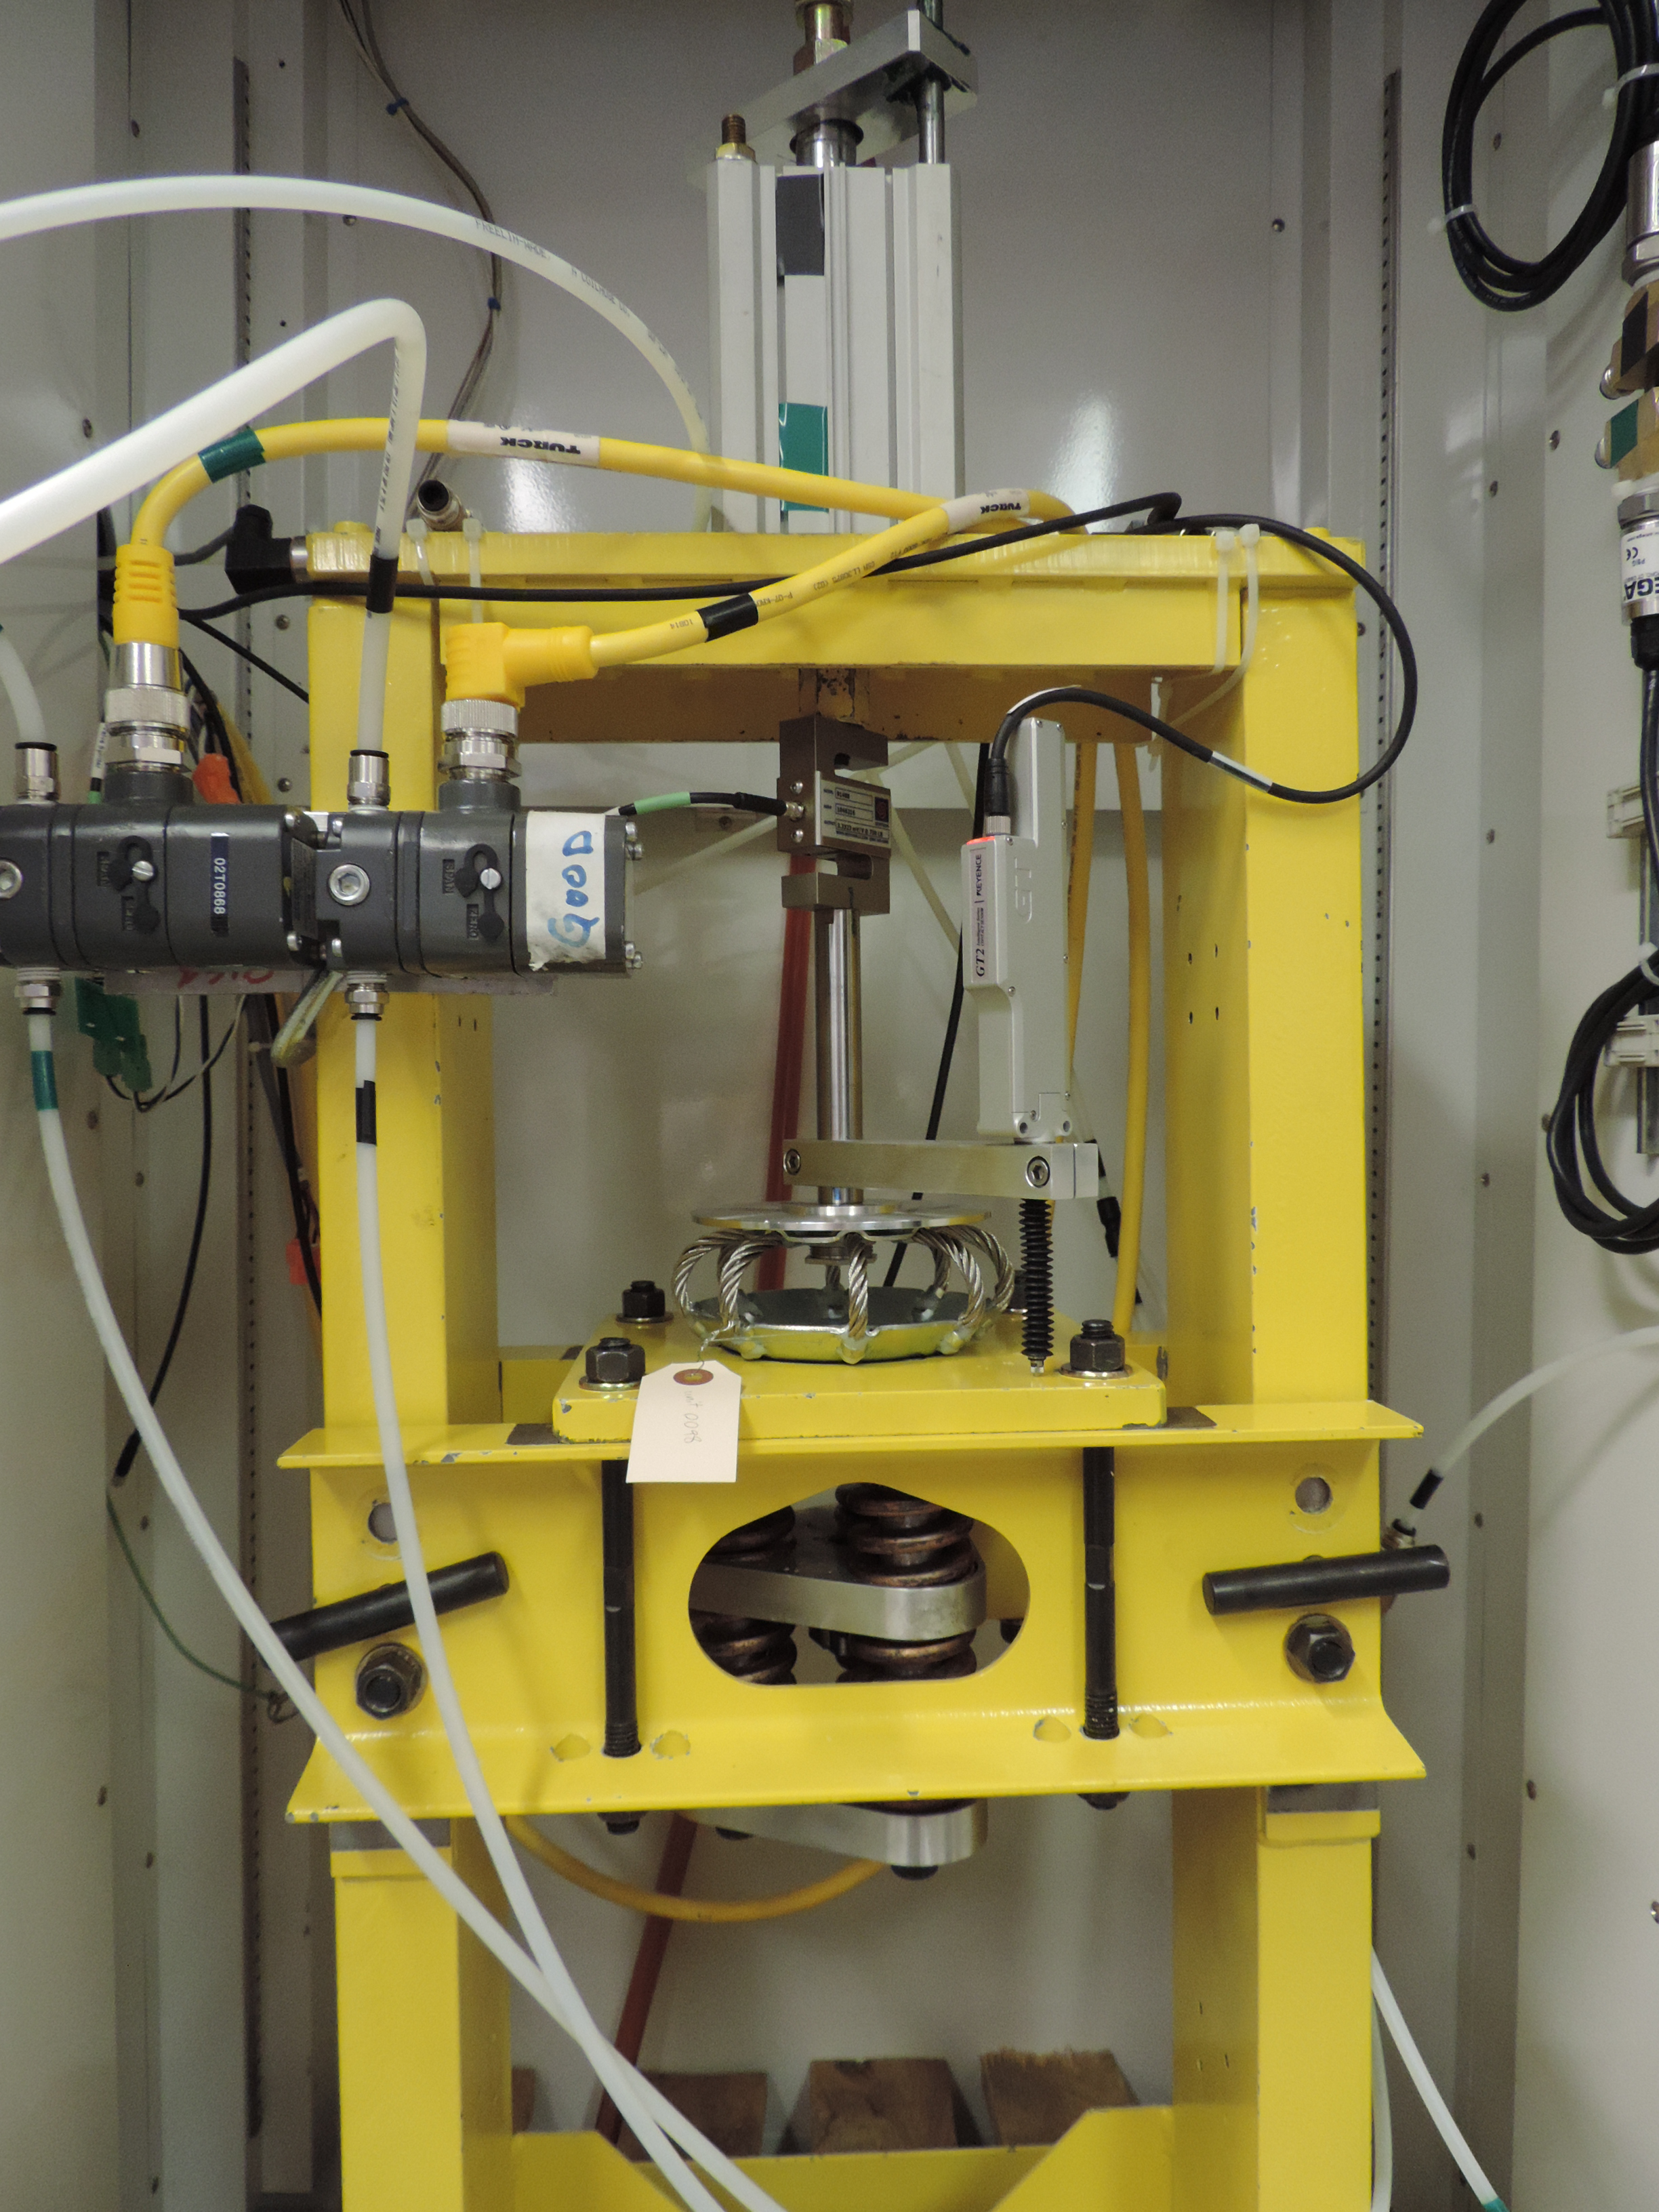

M1M3 Static Support Testing

Wire rope isolator undergoing stiffness characterization testing. Wire rope isolators are the principal components of the static support system for the Primary/Tertiary Mirror (M1M3)

Credit: Rubin Observatory/NSF/AURA